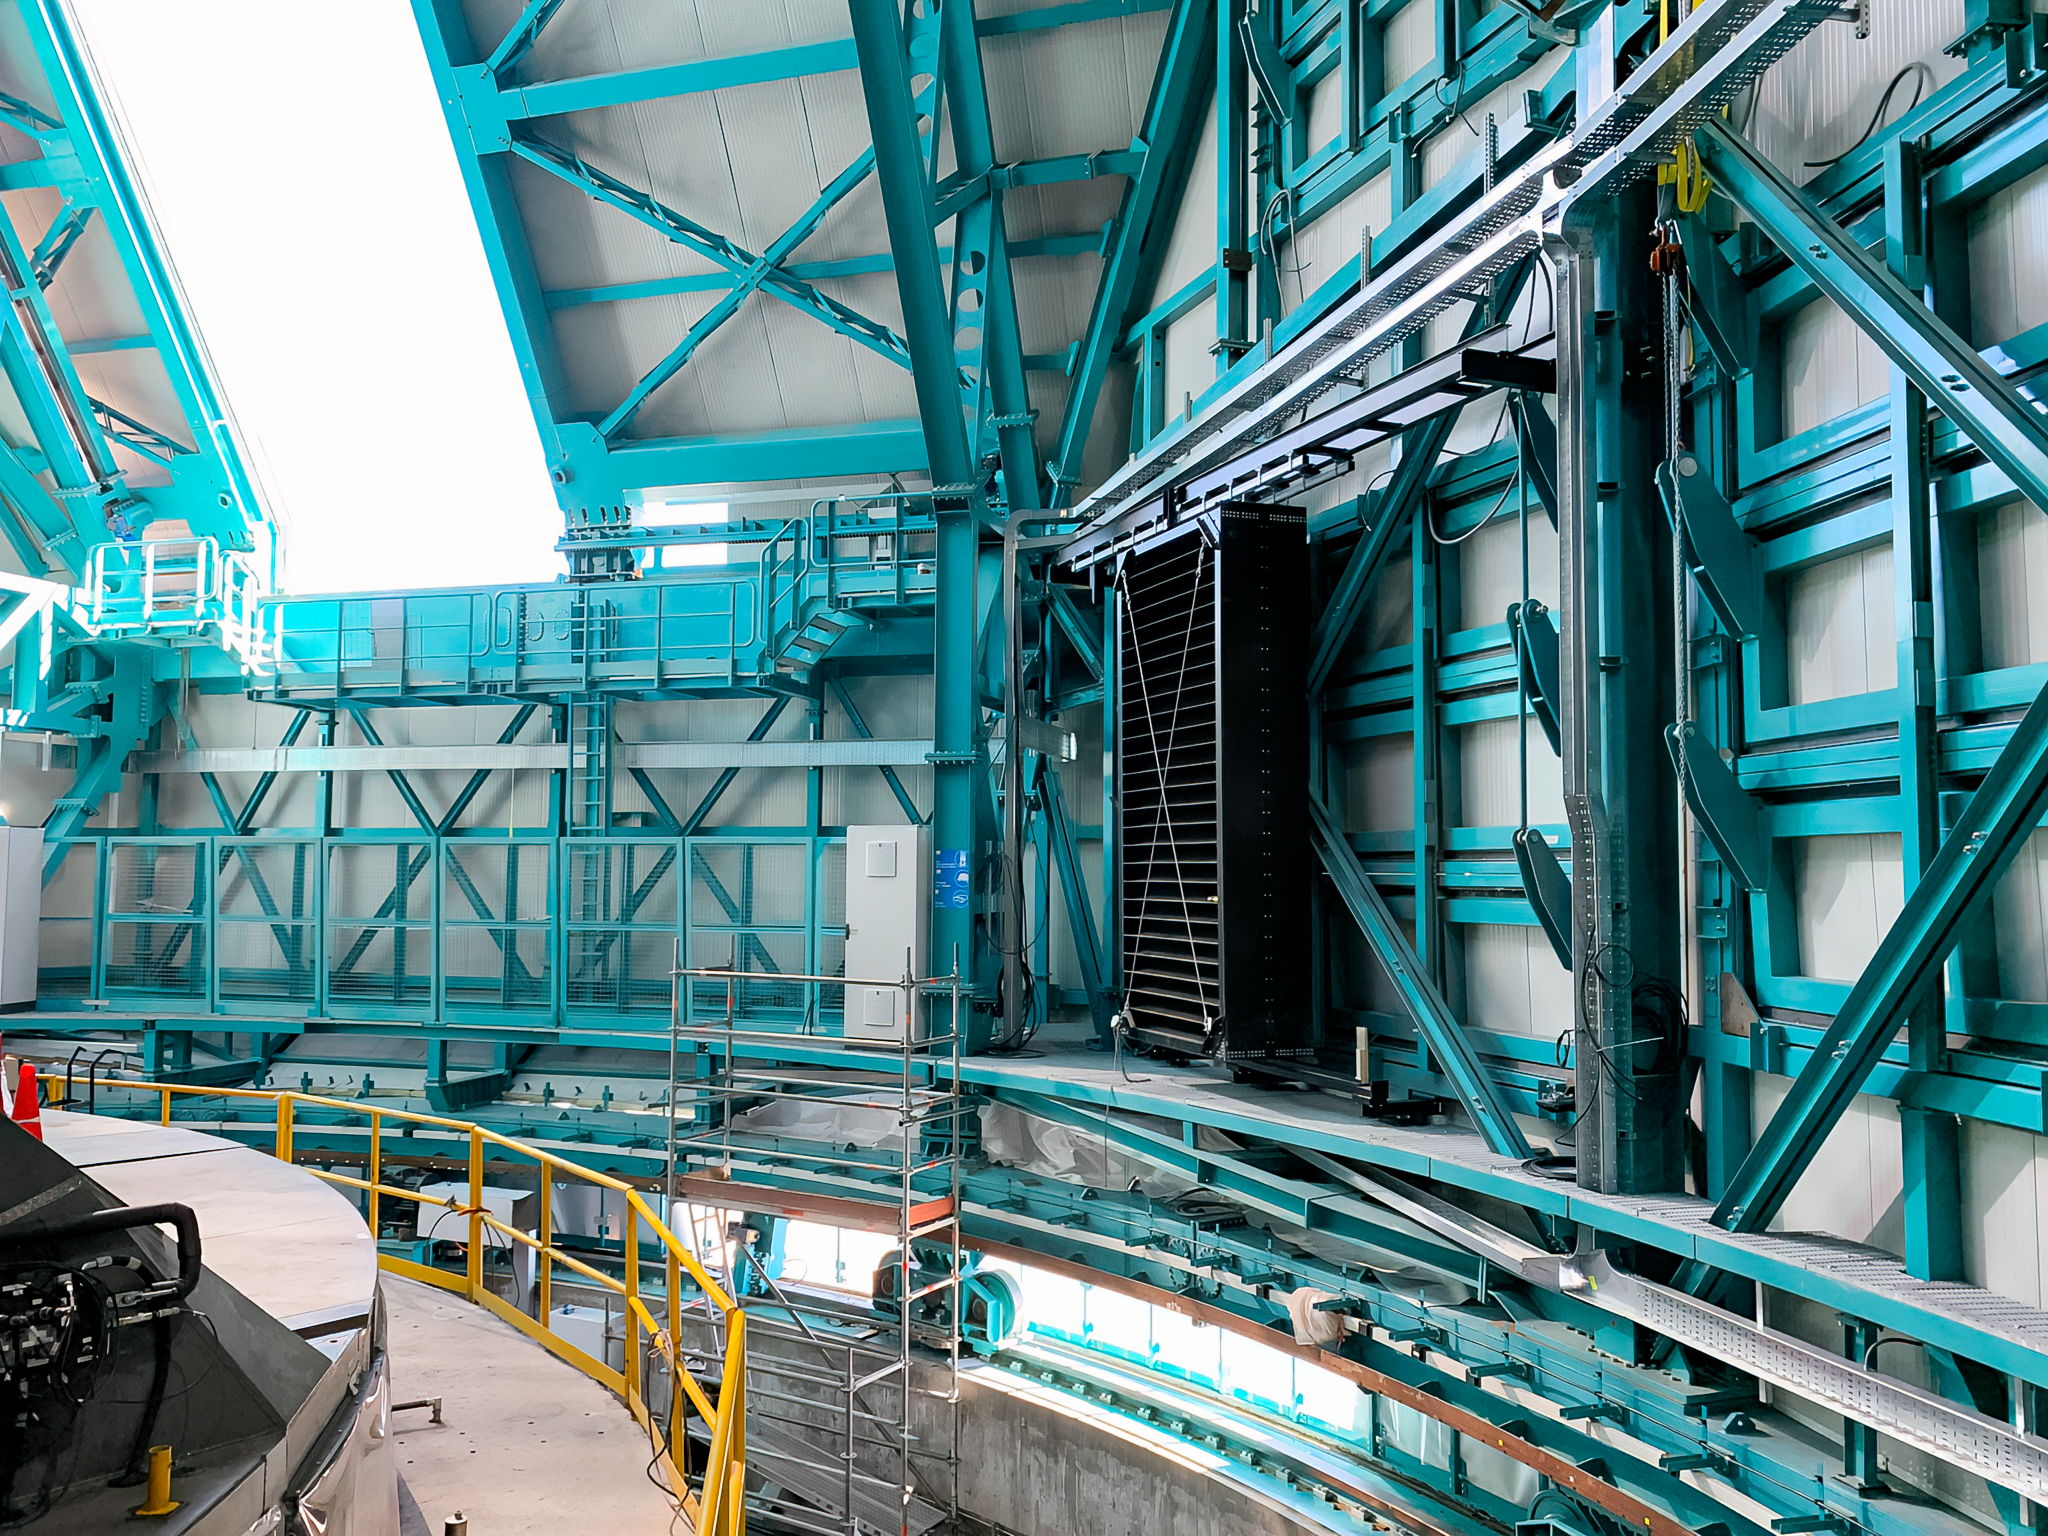

Inside the Rubin Dome

Inside the NSF–DOE Rubin Observatory dome in May 2022.

Credit: Rubin Obs./NOIRLab/NSF/AURA/B. Blum